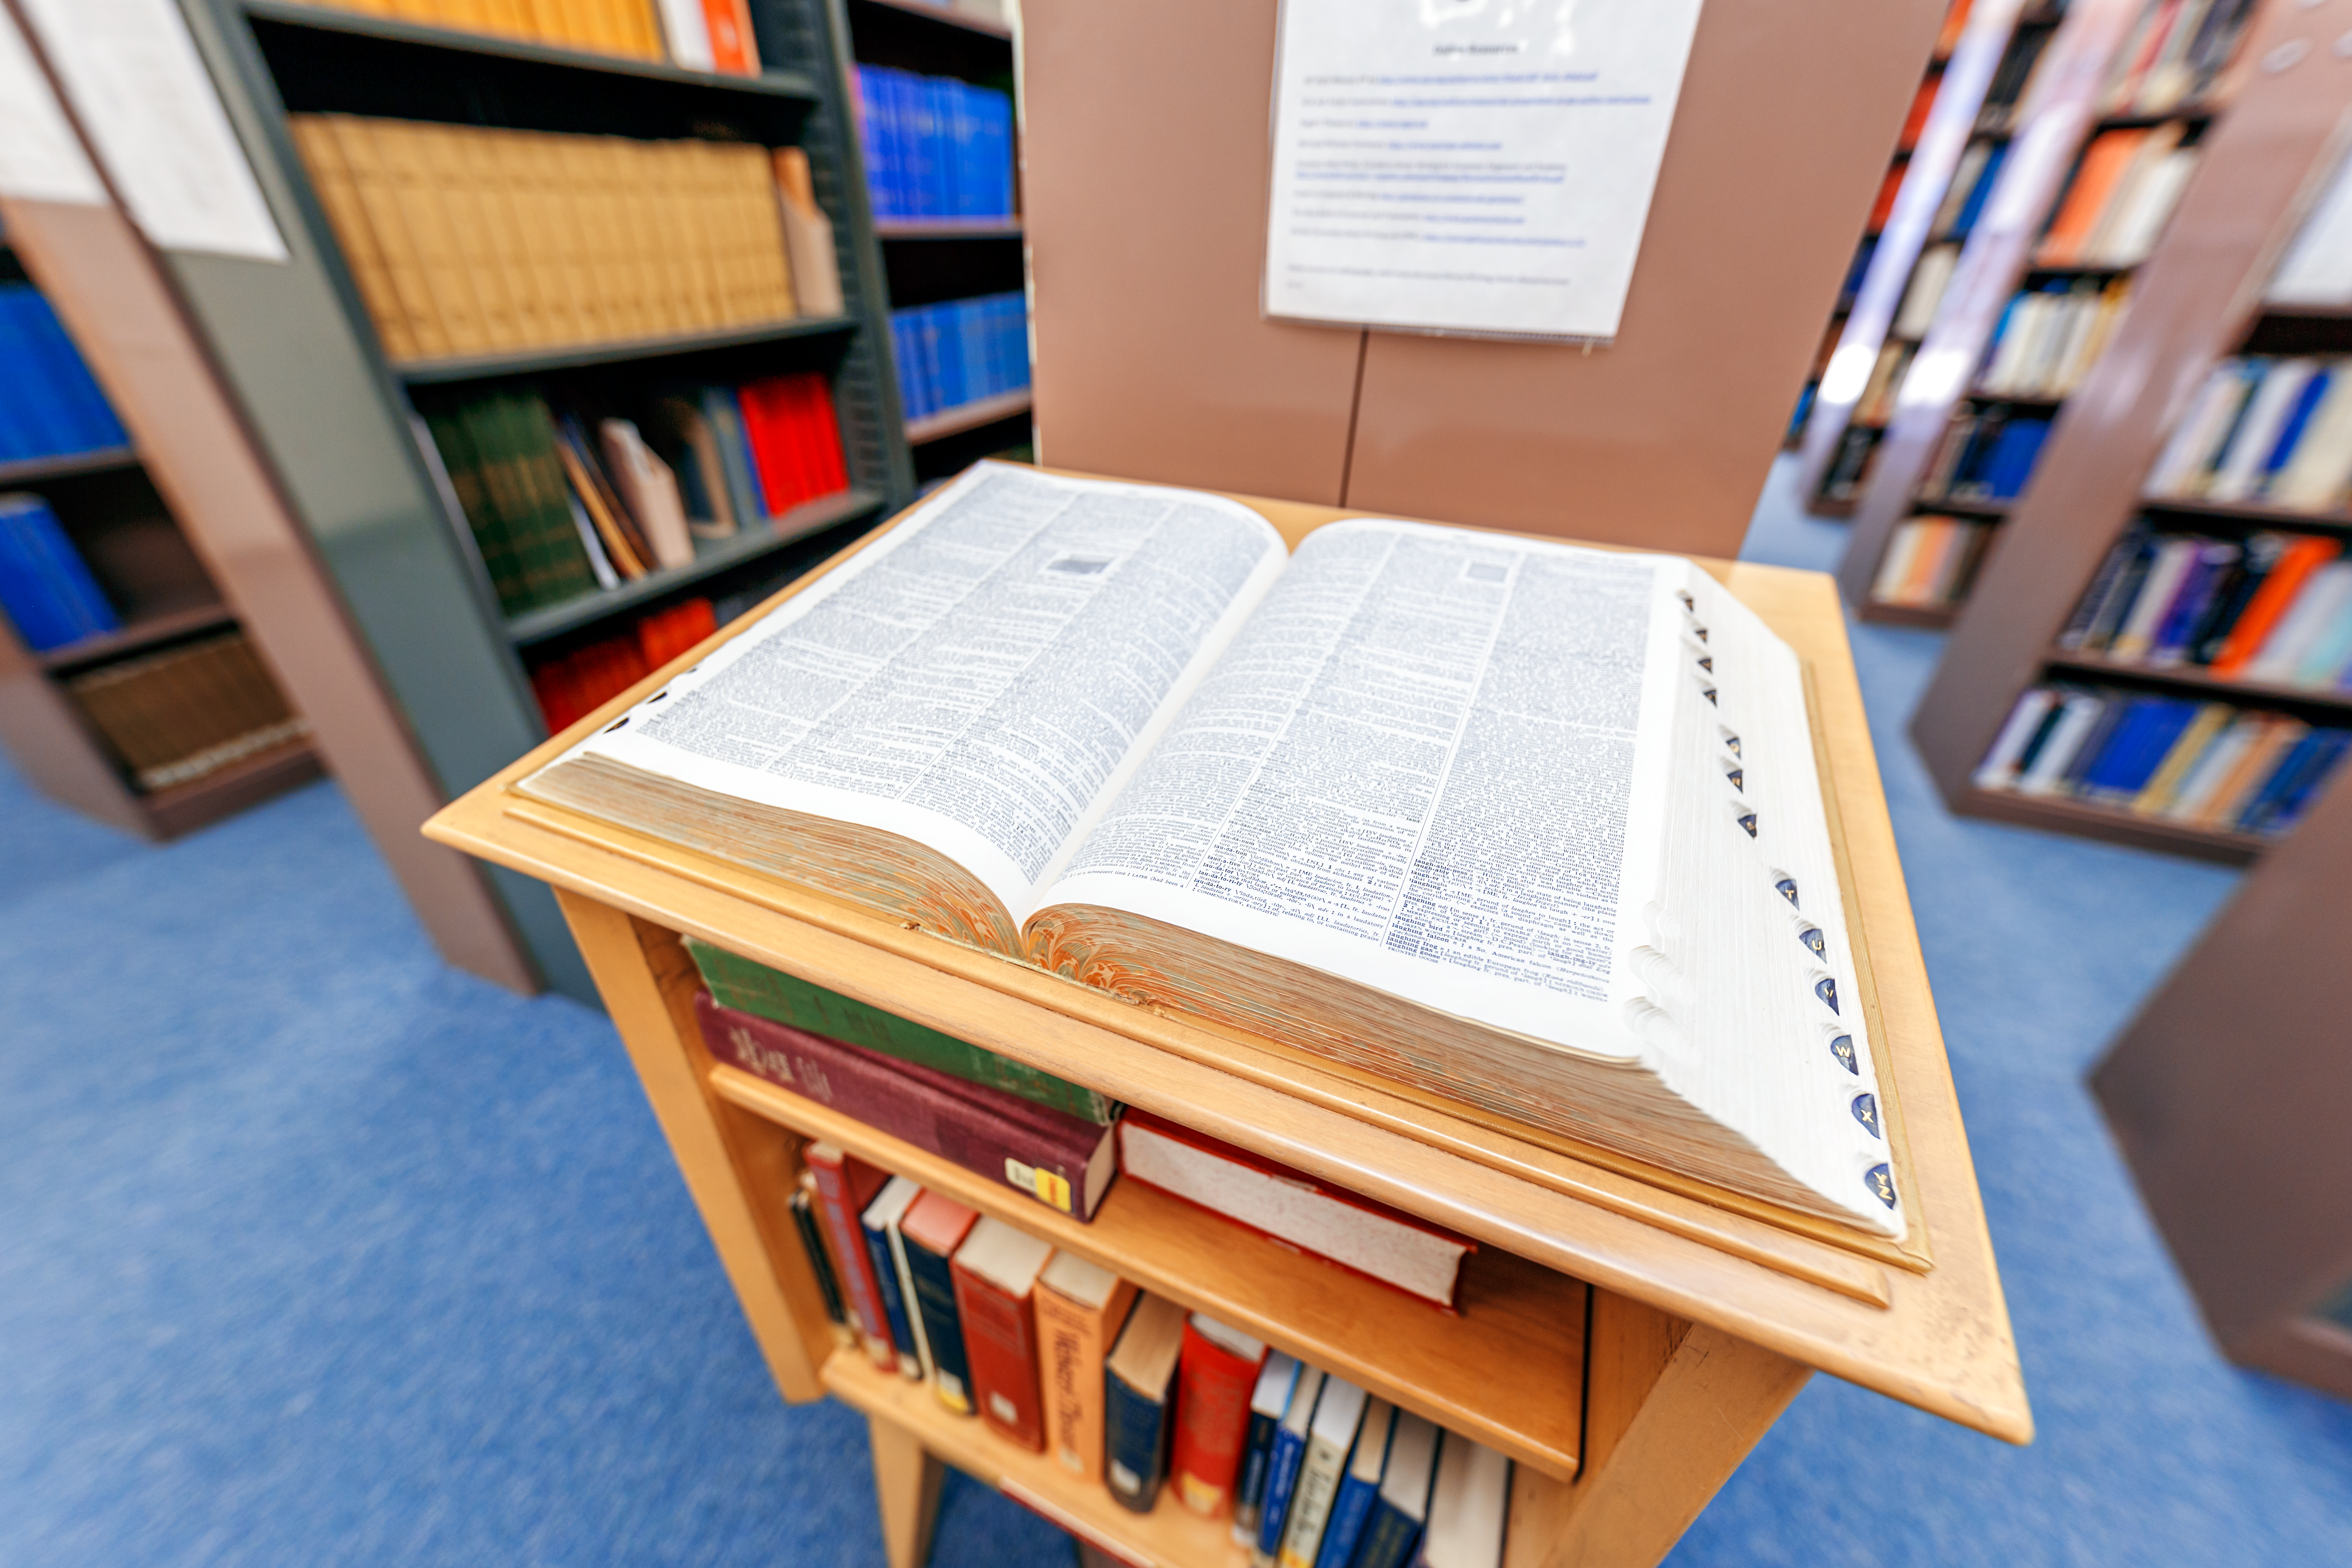

NOIRLab HQ Library

A large dictionary inside the library at NOIRLab headquarters in Tucson, Arizona.

Credit: NOIRLab/NSF/AURA/P. Horálek